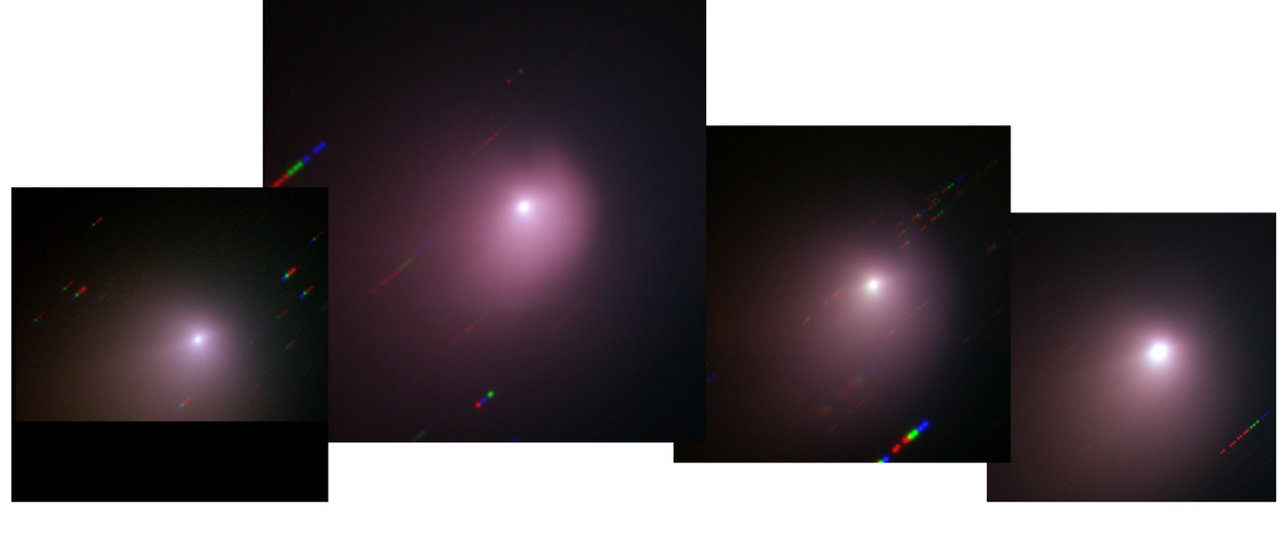

Evolution of comet Tempel 1

The images obtained at the VLT show that after the impact, the morphology of Comet Tempel 1 had changed, with the appearance of a new plume-like structure, produced by matter being ejected with a speed of about 700 to 1,000 km/h. This structure, however, diffused away in the following days, being more and more diluted and less visible, the comet taking again the appearance it had before the impact. Further images obtained with, among others, the adaptive optics NACO instrument on the Very Large Telescope, showed the same jets that were visible prior to impact, demonstrating that the comet activity survived widely unaffected by the spacecraft crash.

Credit: ESO